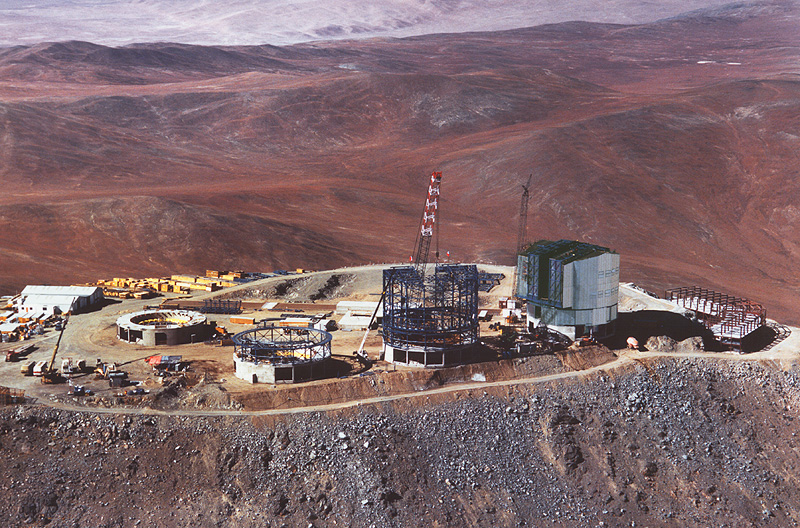

A bird's view of Paranal

The image is a view from the North, as the aircraft made a low pass over the telescopes. The progress of the individual Unit Telescopes can be seen, with UT1 (right) with its cladding completed, UT2 with the roof structure being mounted and UT3 and 4 in less advanced stages.

Credit: ESO